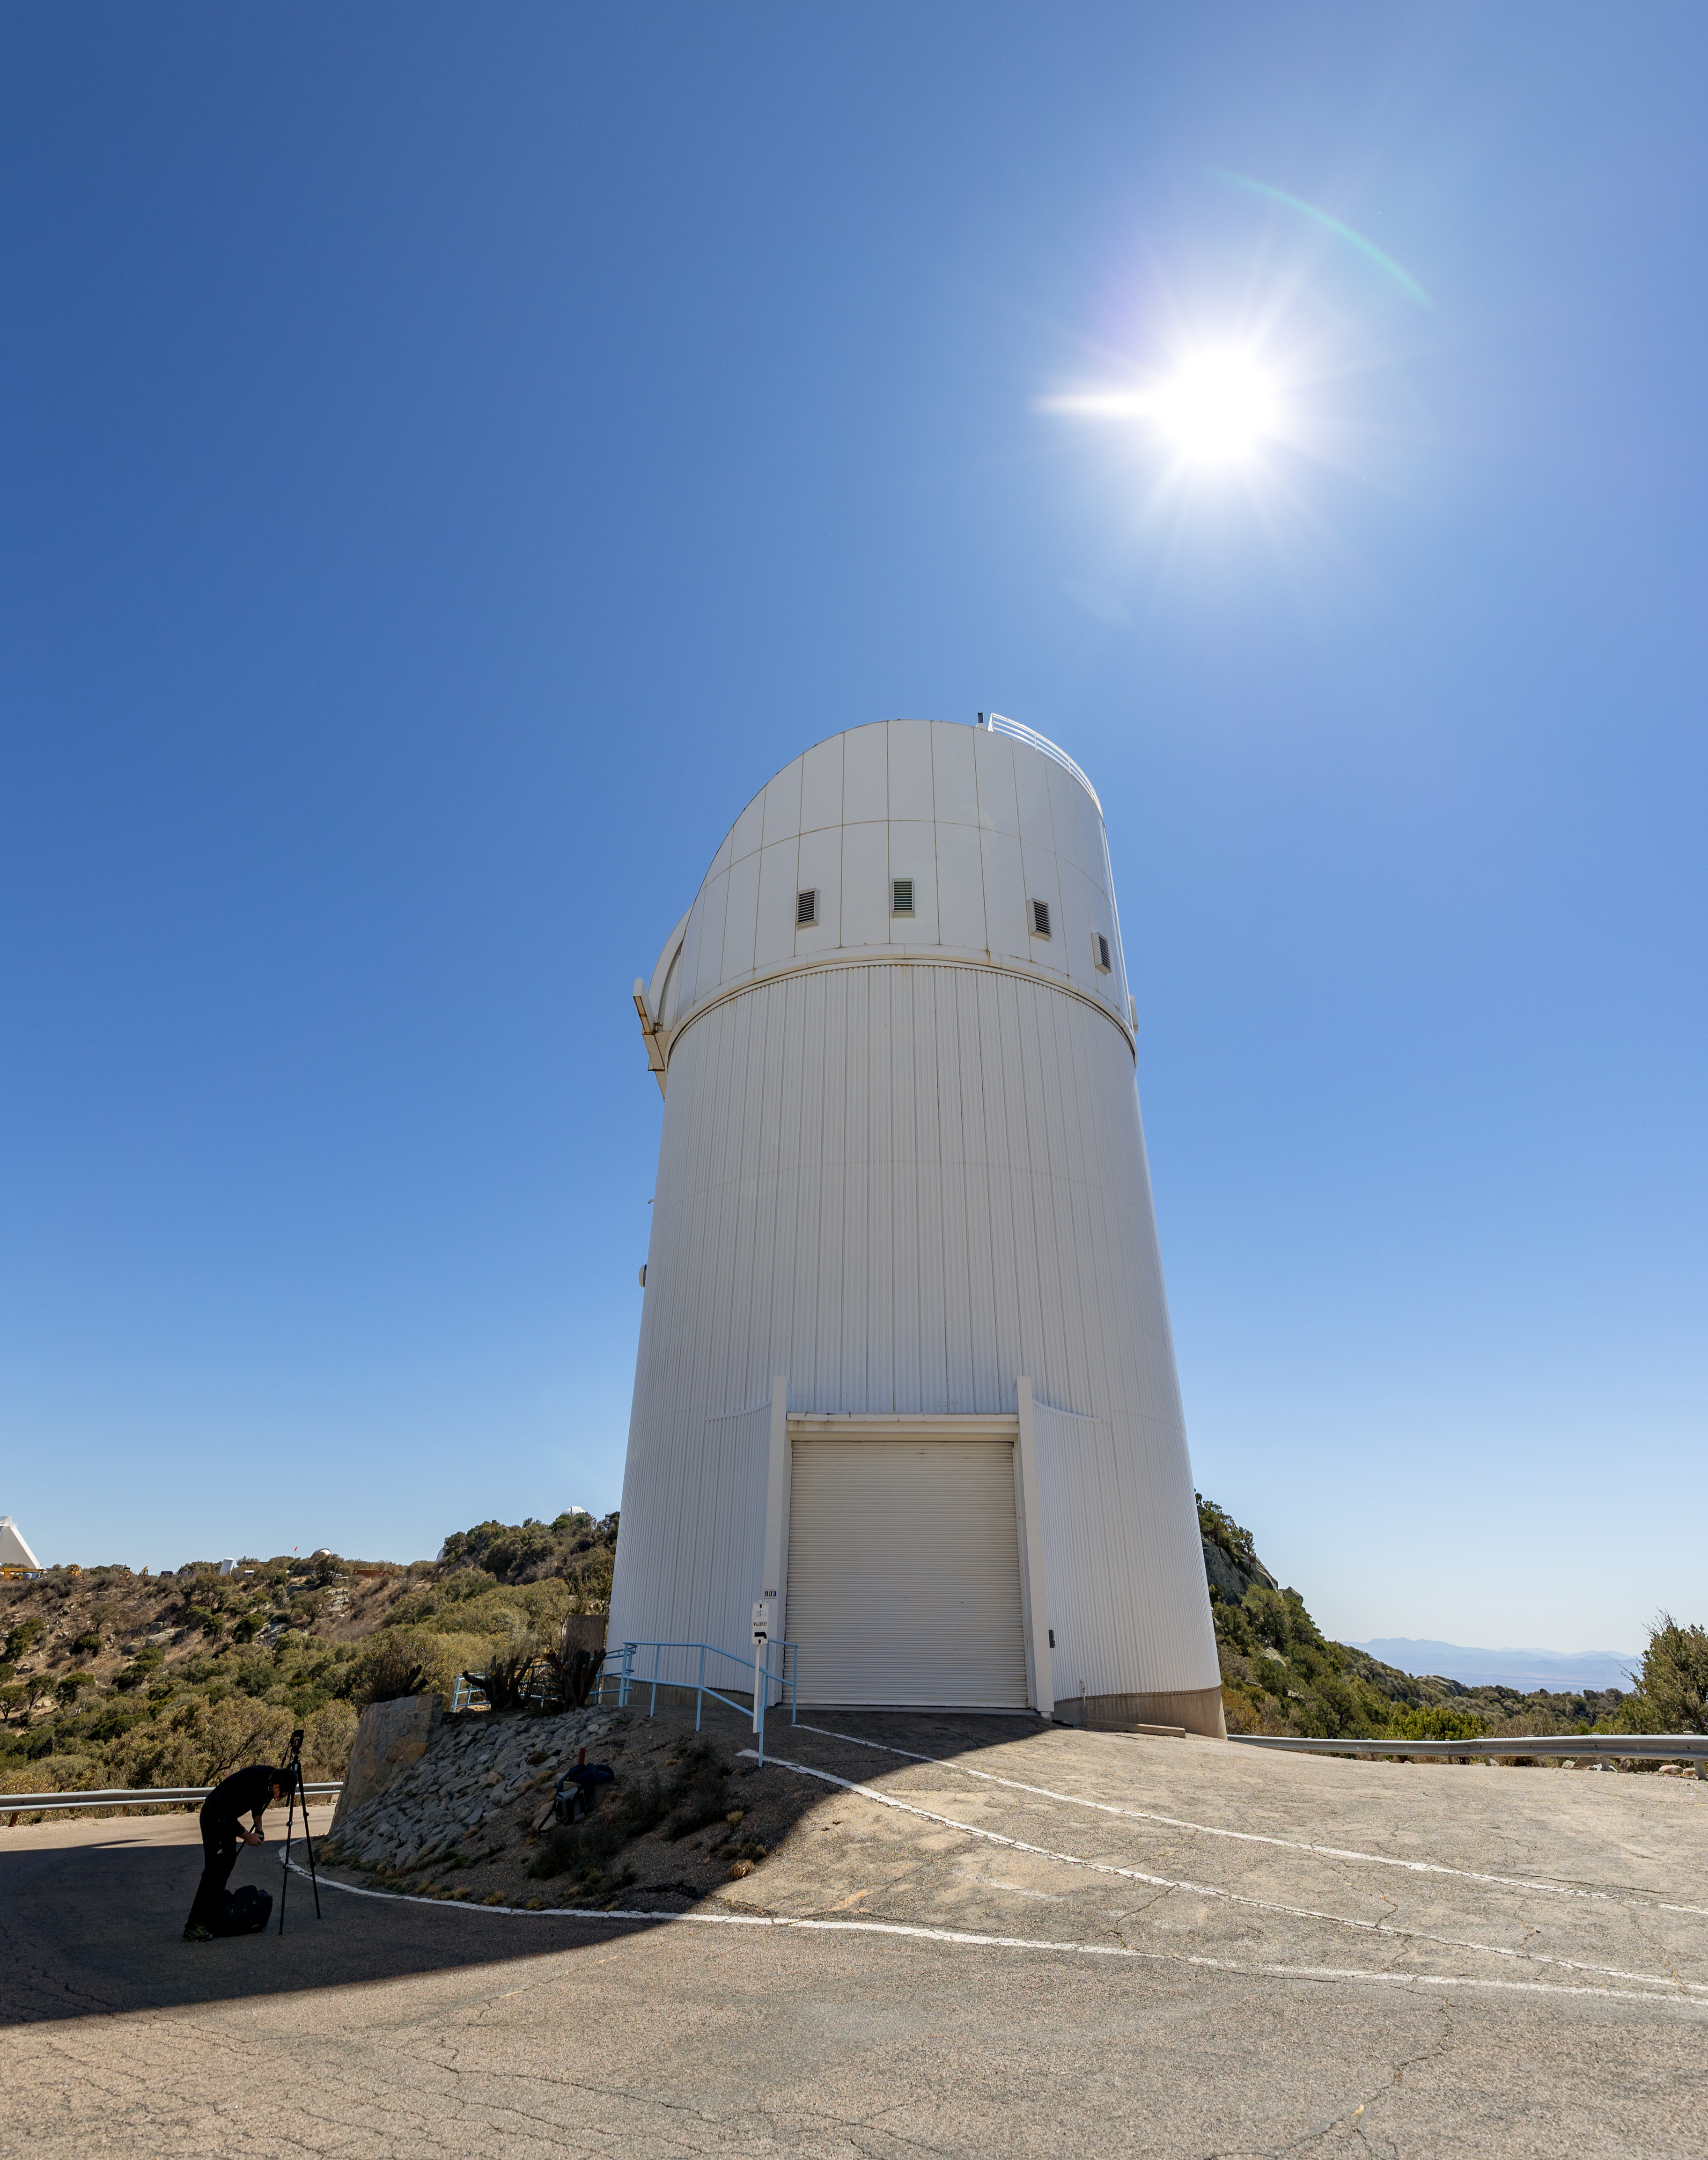

UA Bok 2.3-meter Telescope

The UA Bok 2.3-meter Telescope beneath the Sun on Kitt Peak National Observatory in Arizona.

Credit: KPNO/NOIRLab/NSF/AURA/T. Slovinský